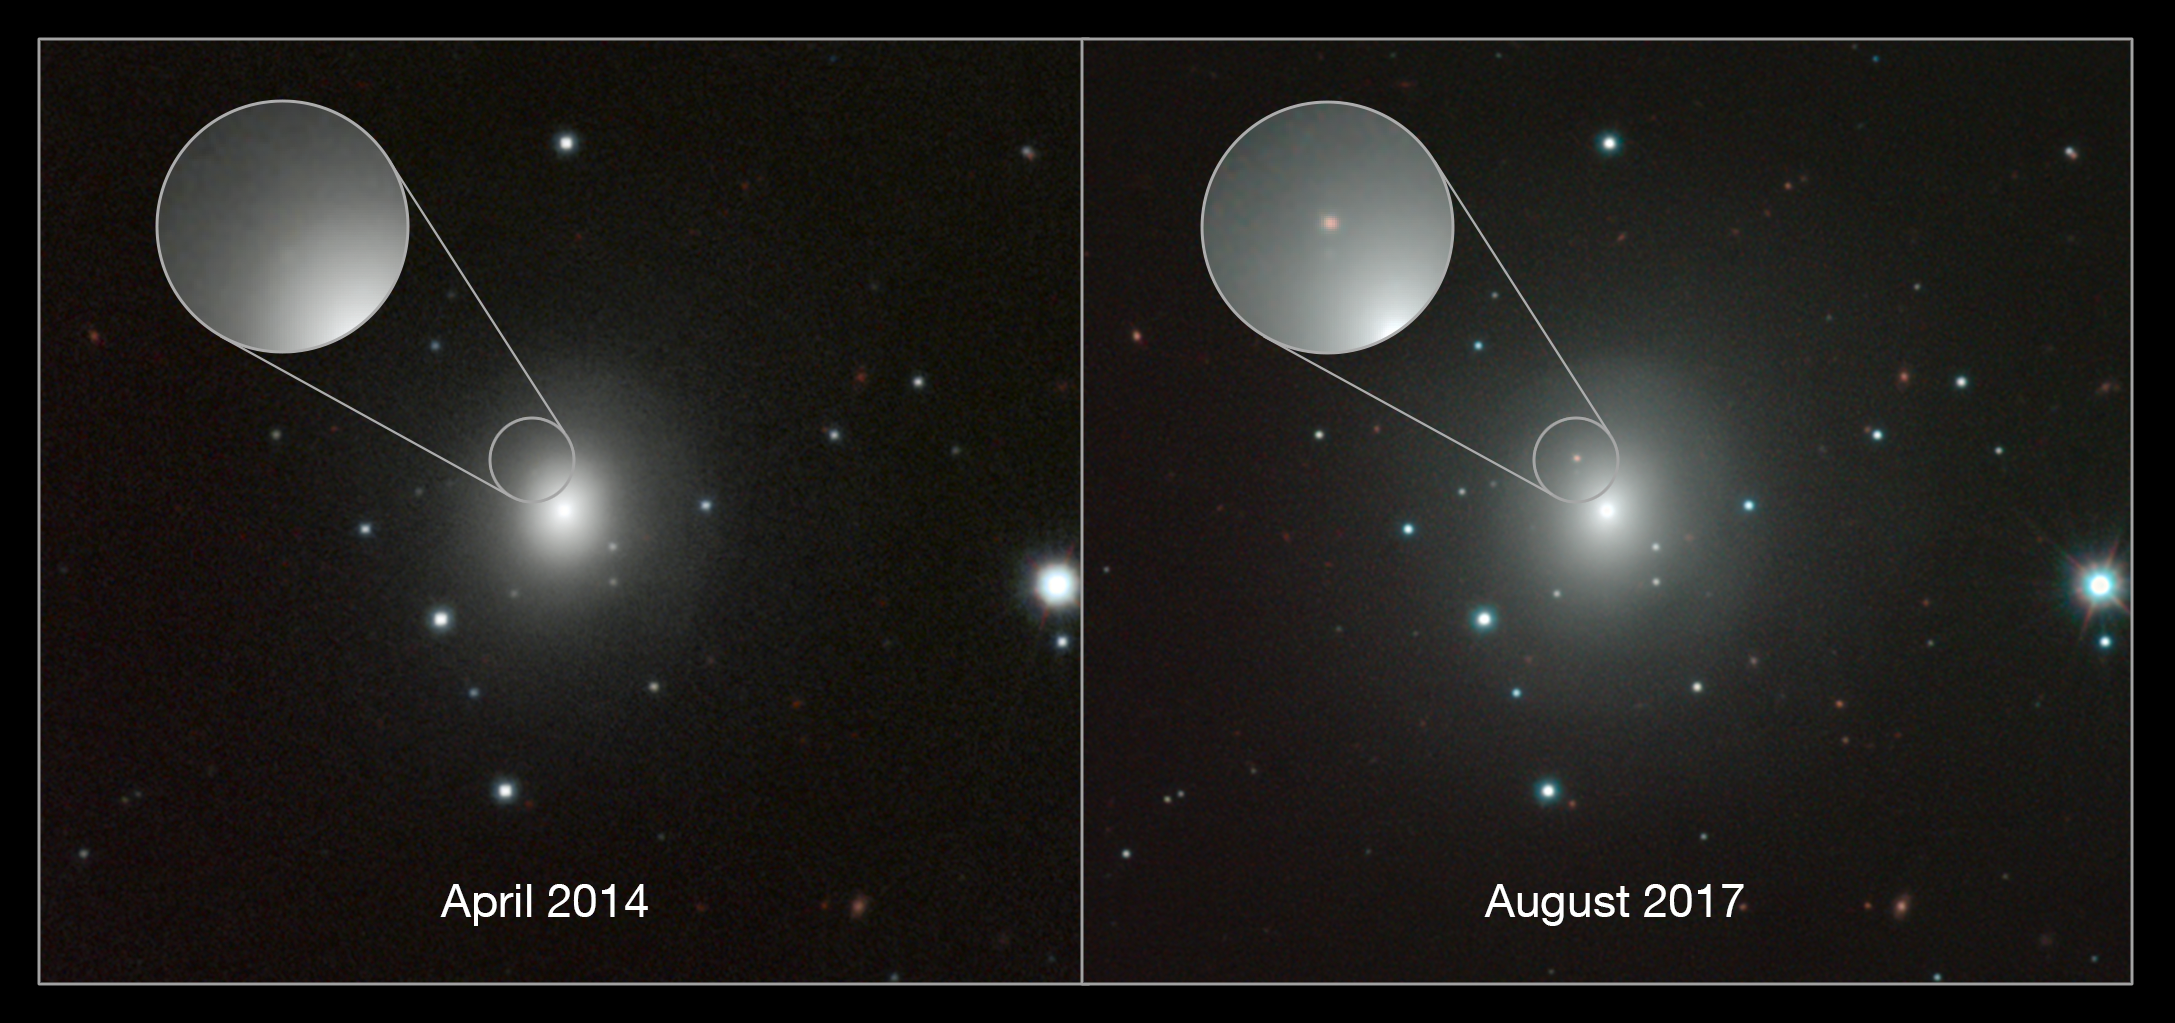

Composite of images of NGC 4993 and kilonova

This composite shows images of the galaxy NGC 4993 and a kilonova explosion resulting from the merger of two neutron stars.

Credit: ESO/N.R. Tanvir, A.J. Levan and the VIN-ROUGE collaboration